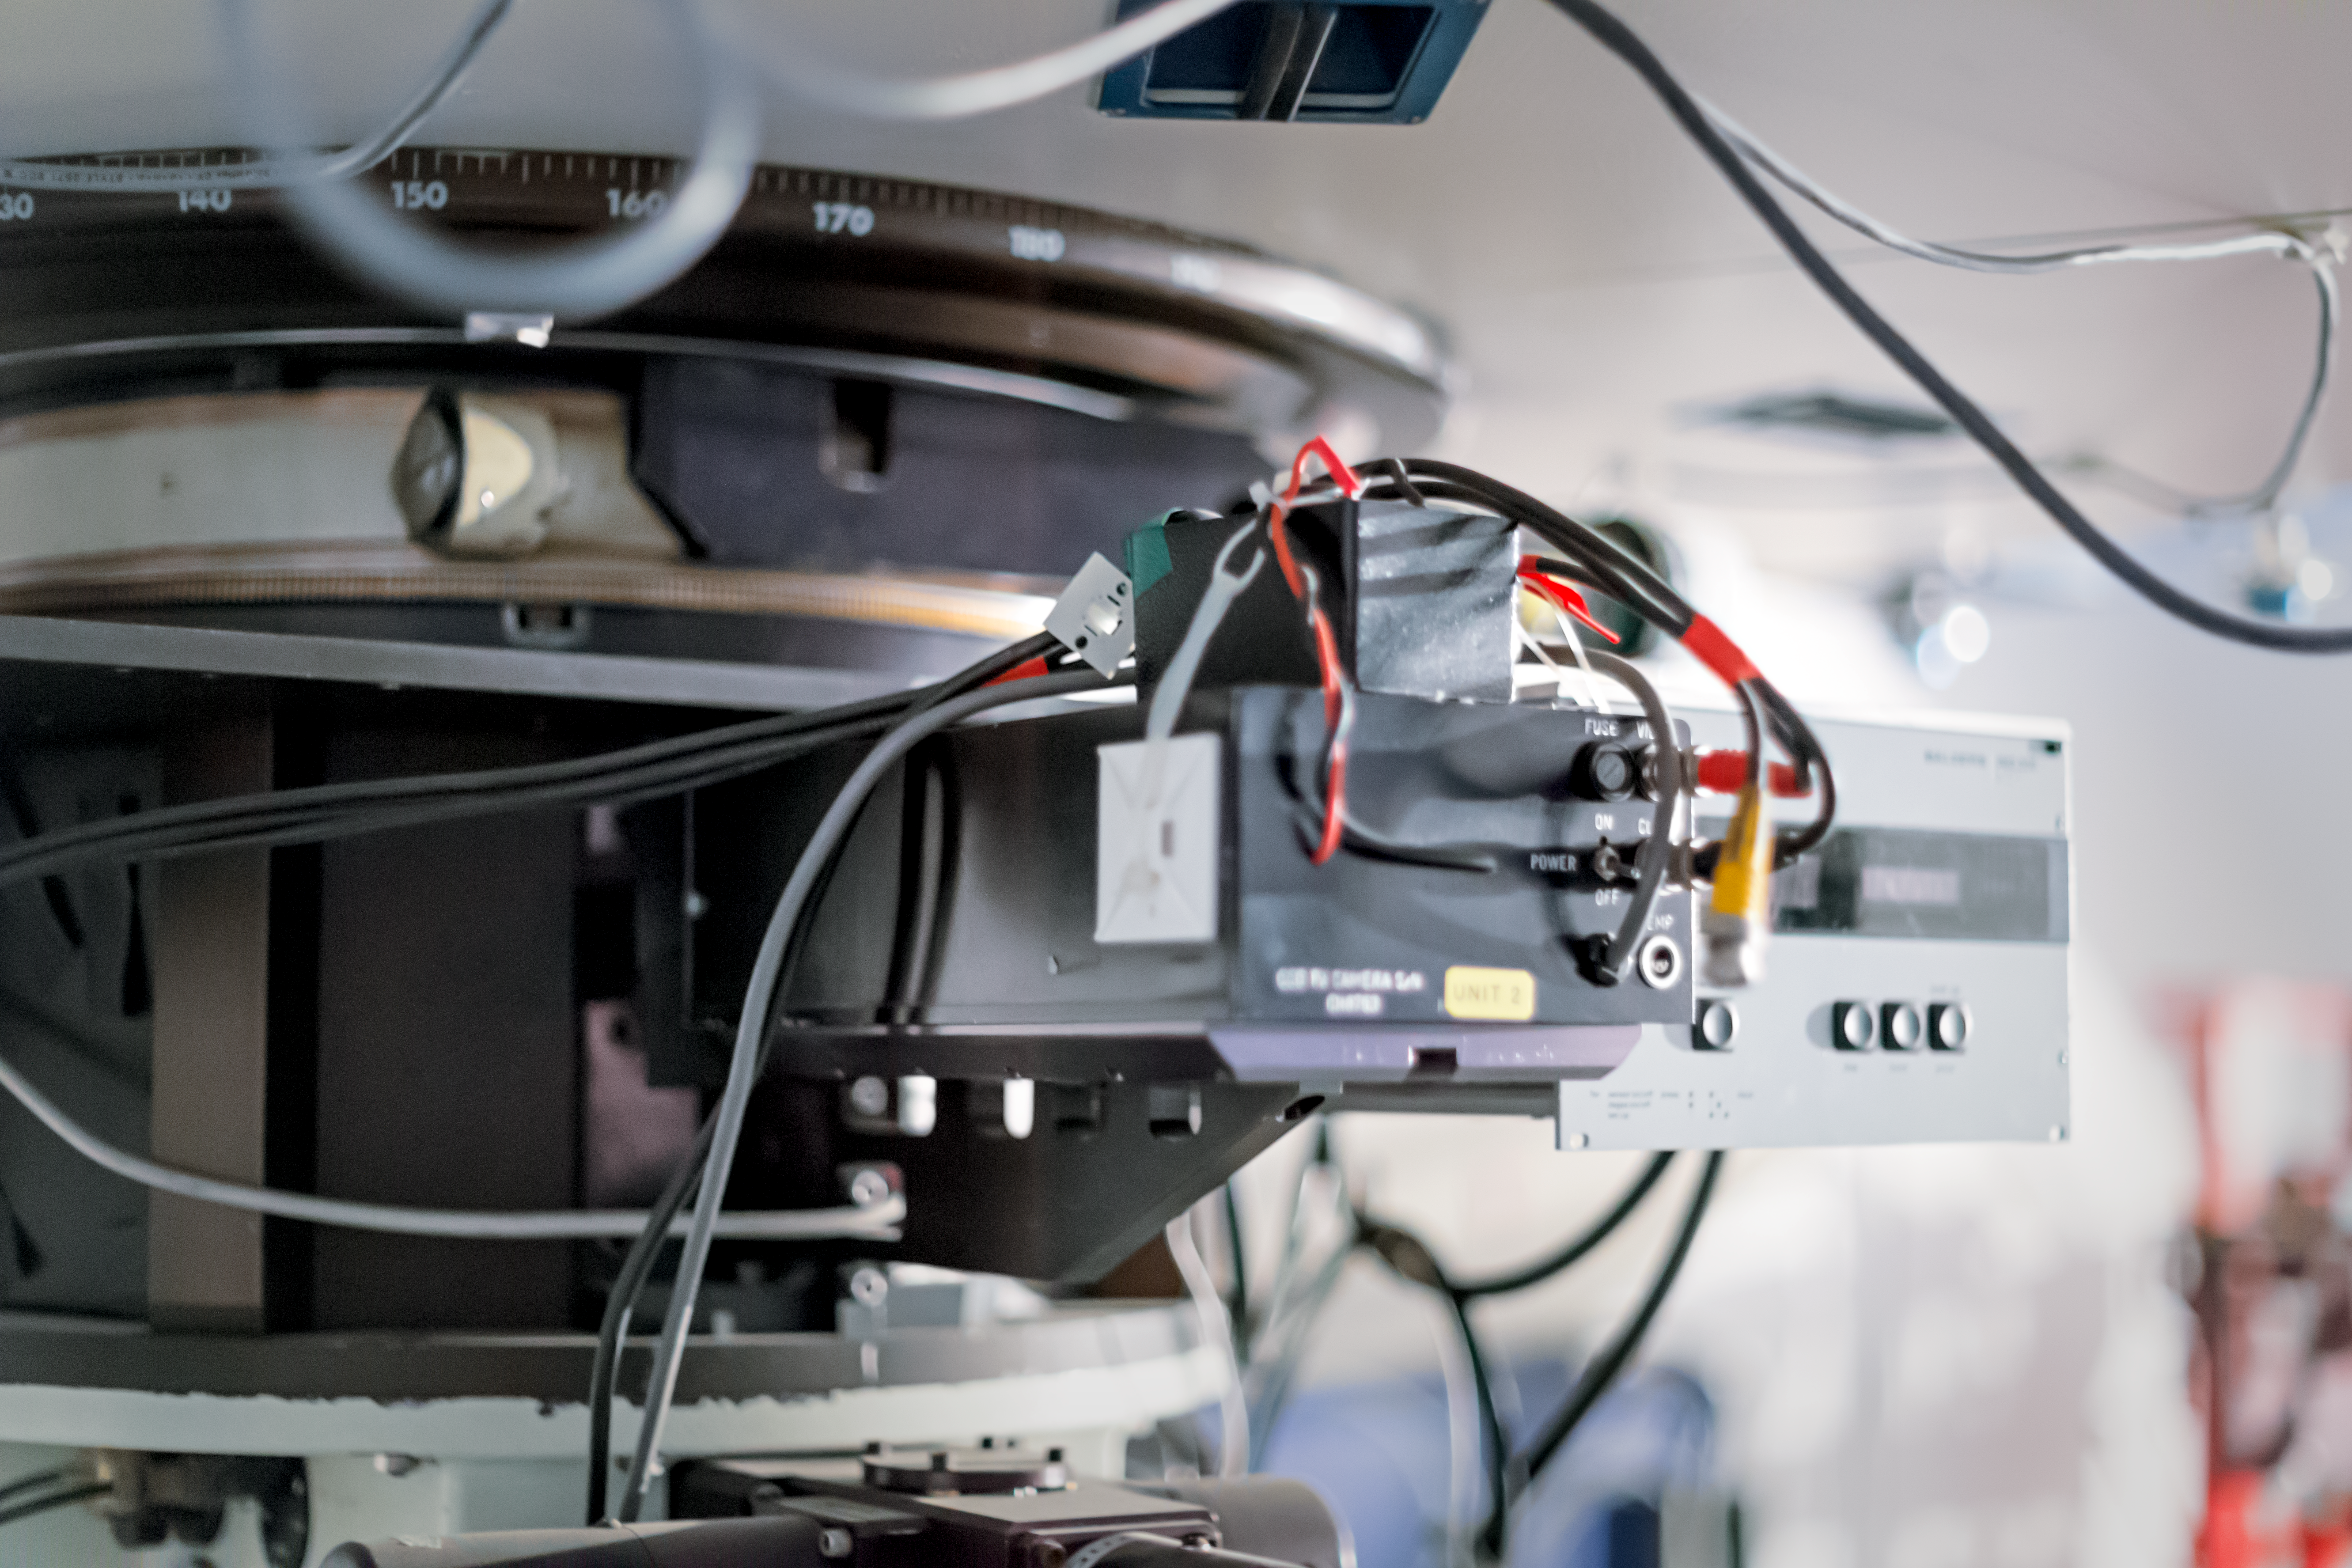

Telescope wiring

This image shows a close-up view of wiring at the base of the ESO 1.52-metre telescope.

Credit: ESO